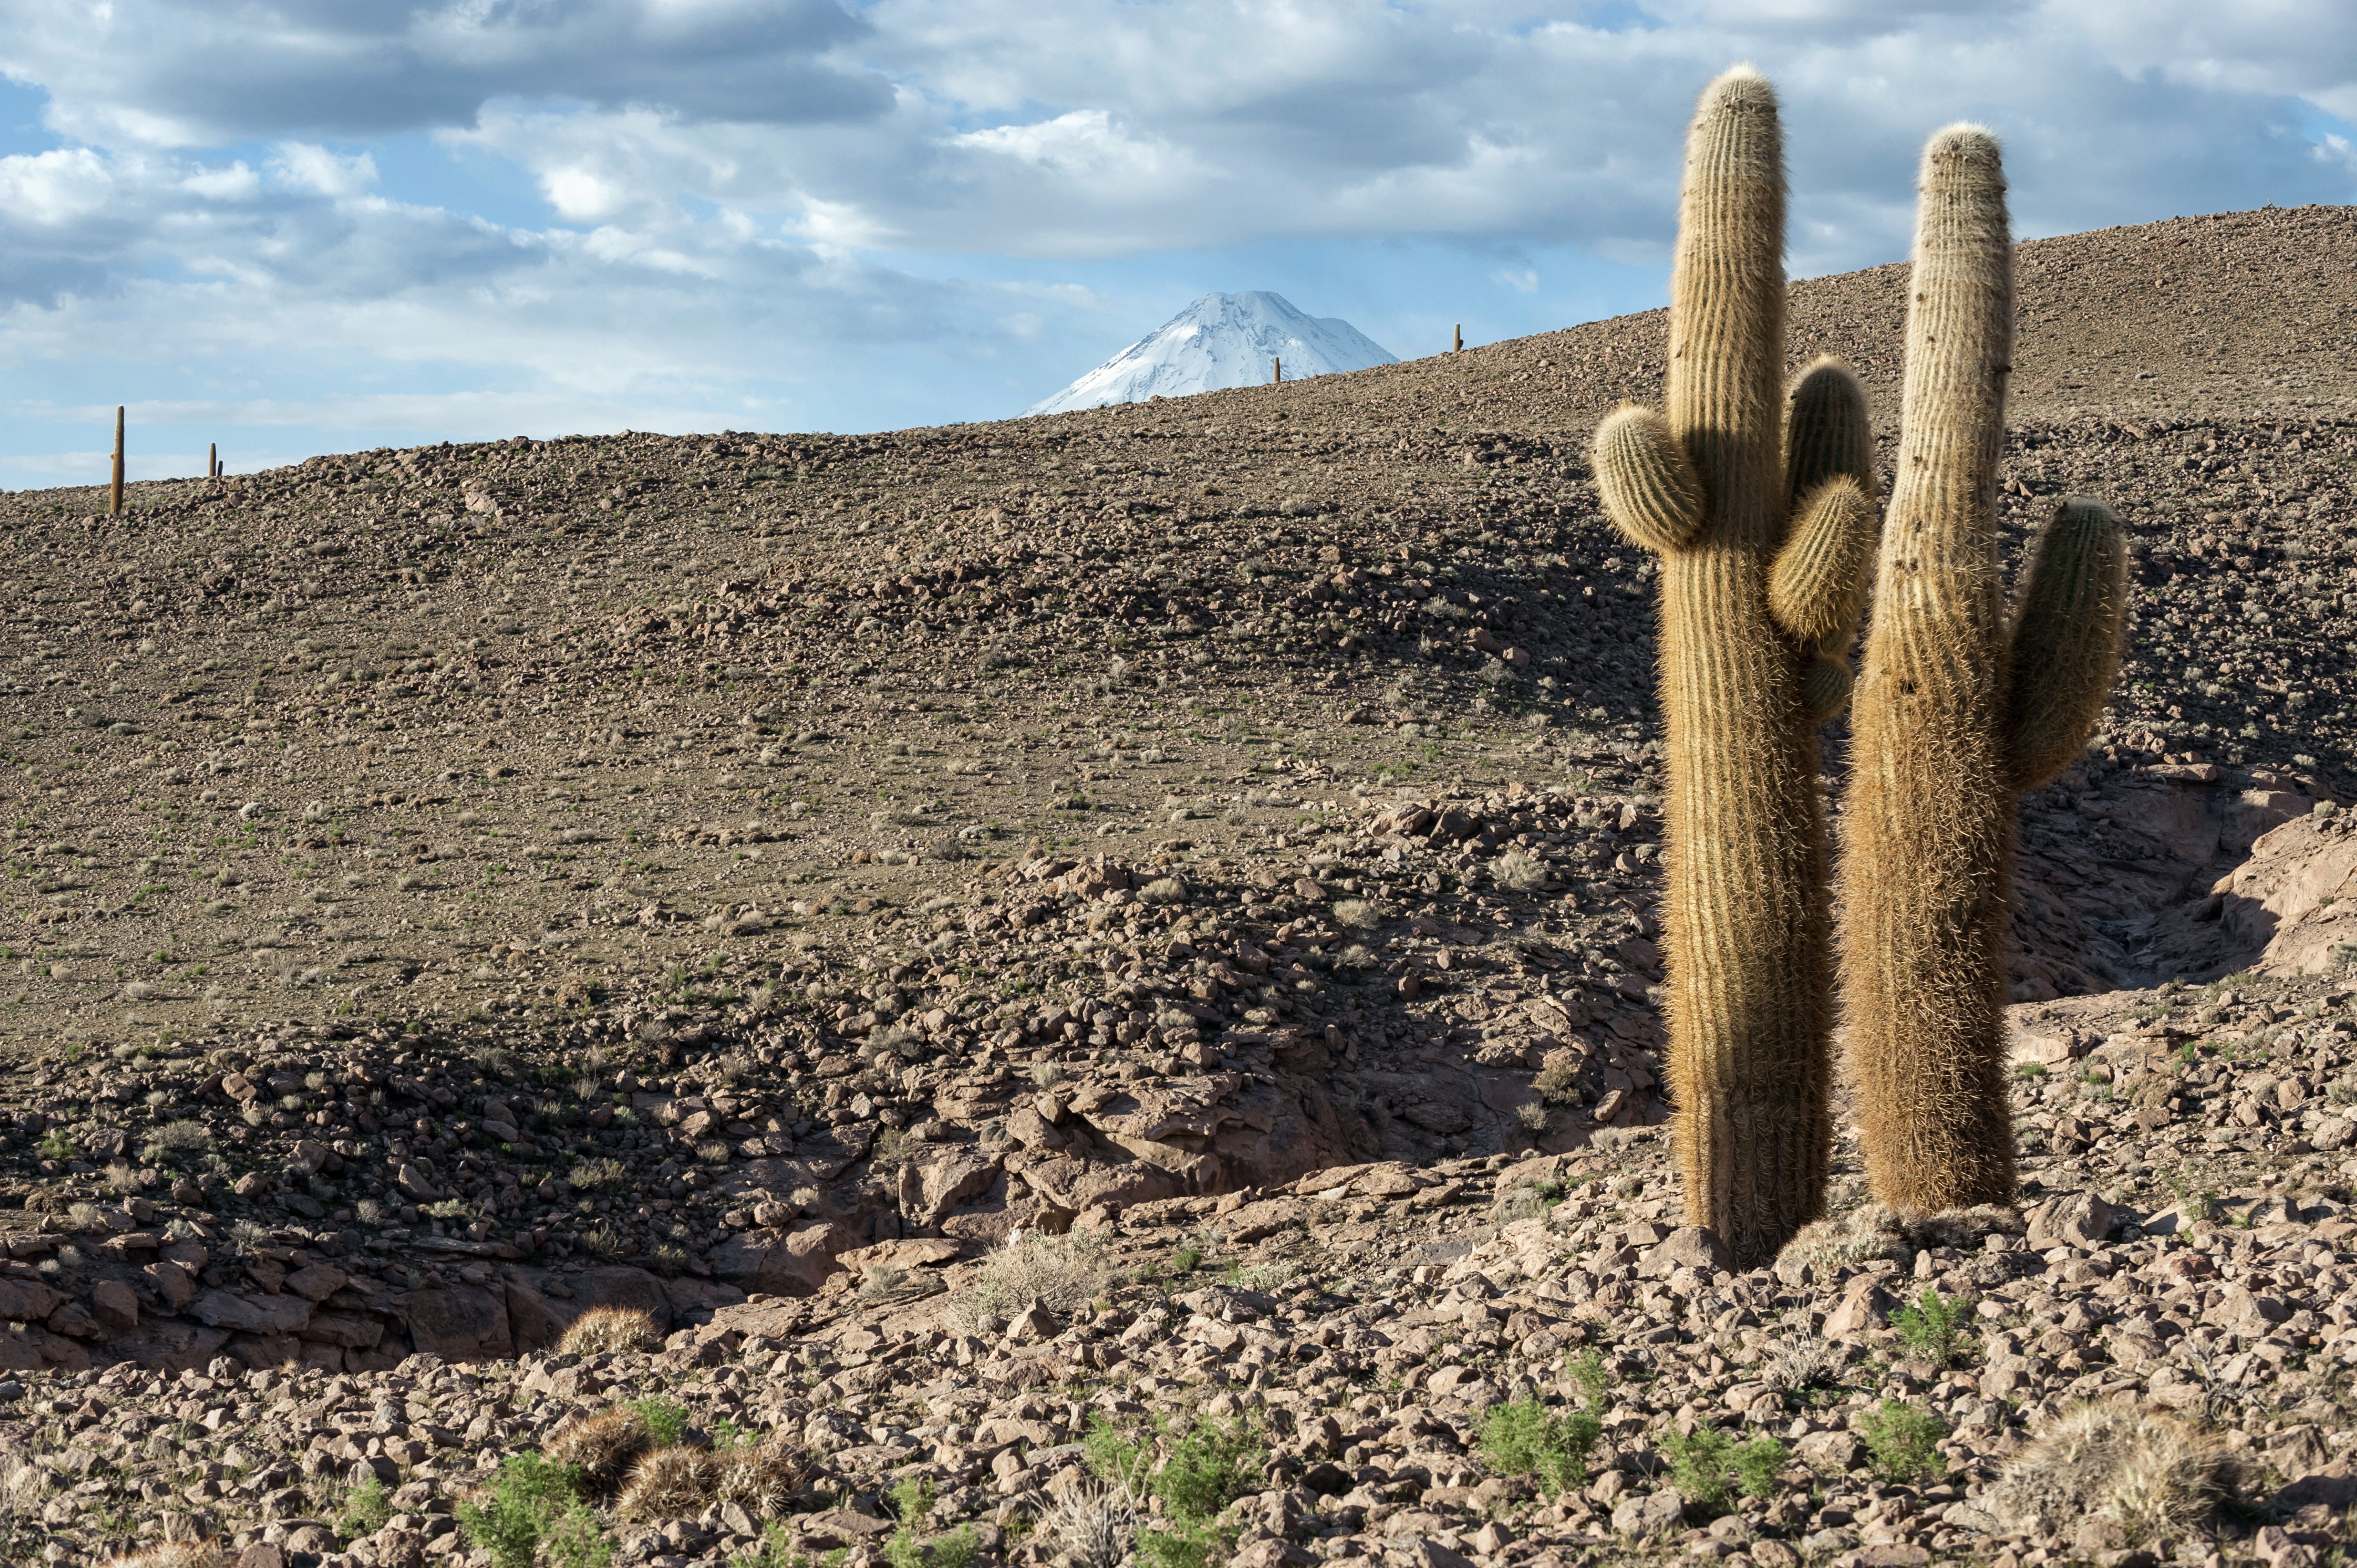

Cardón

Between 2,600 and 3,800 meters, there is a beautiful cactus called Cardón (Echinopsis atacamensis).

Credit: Max Alexander (ESO)